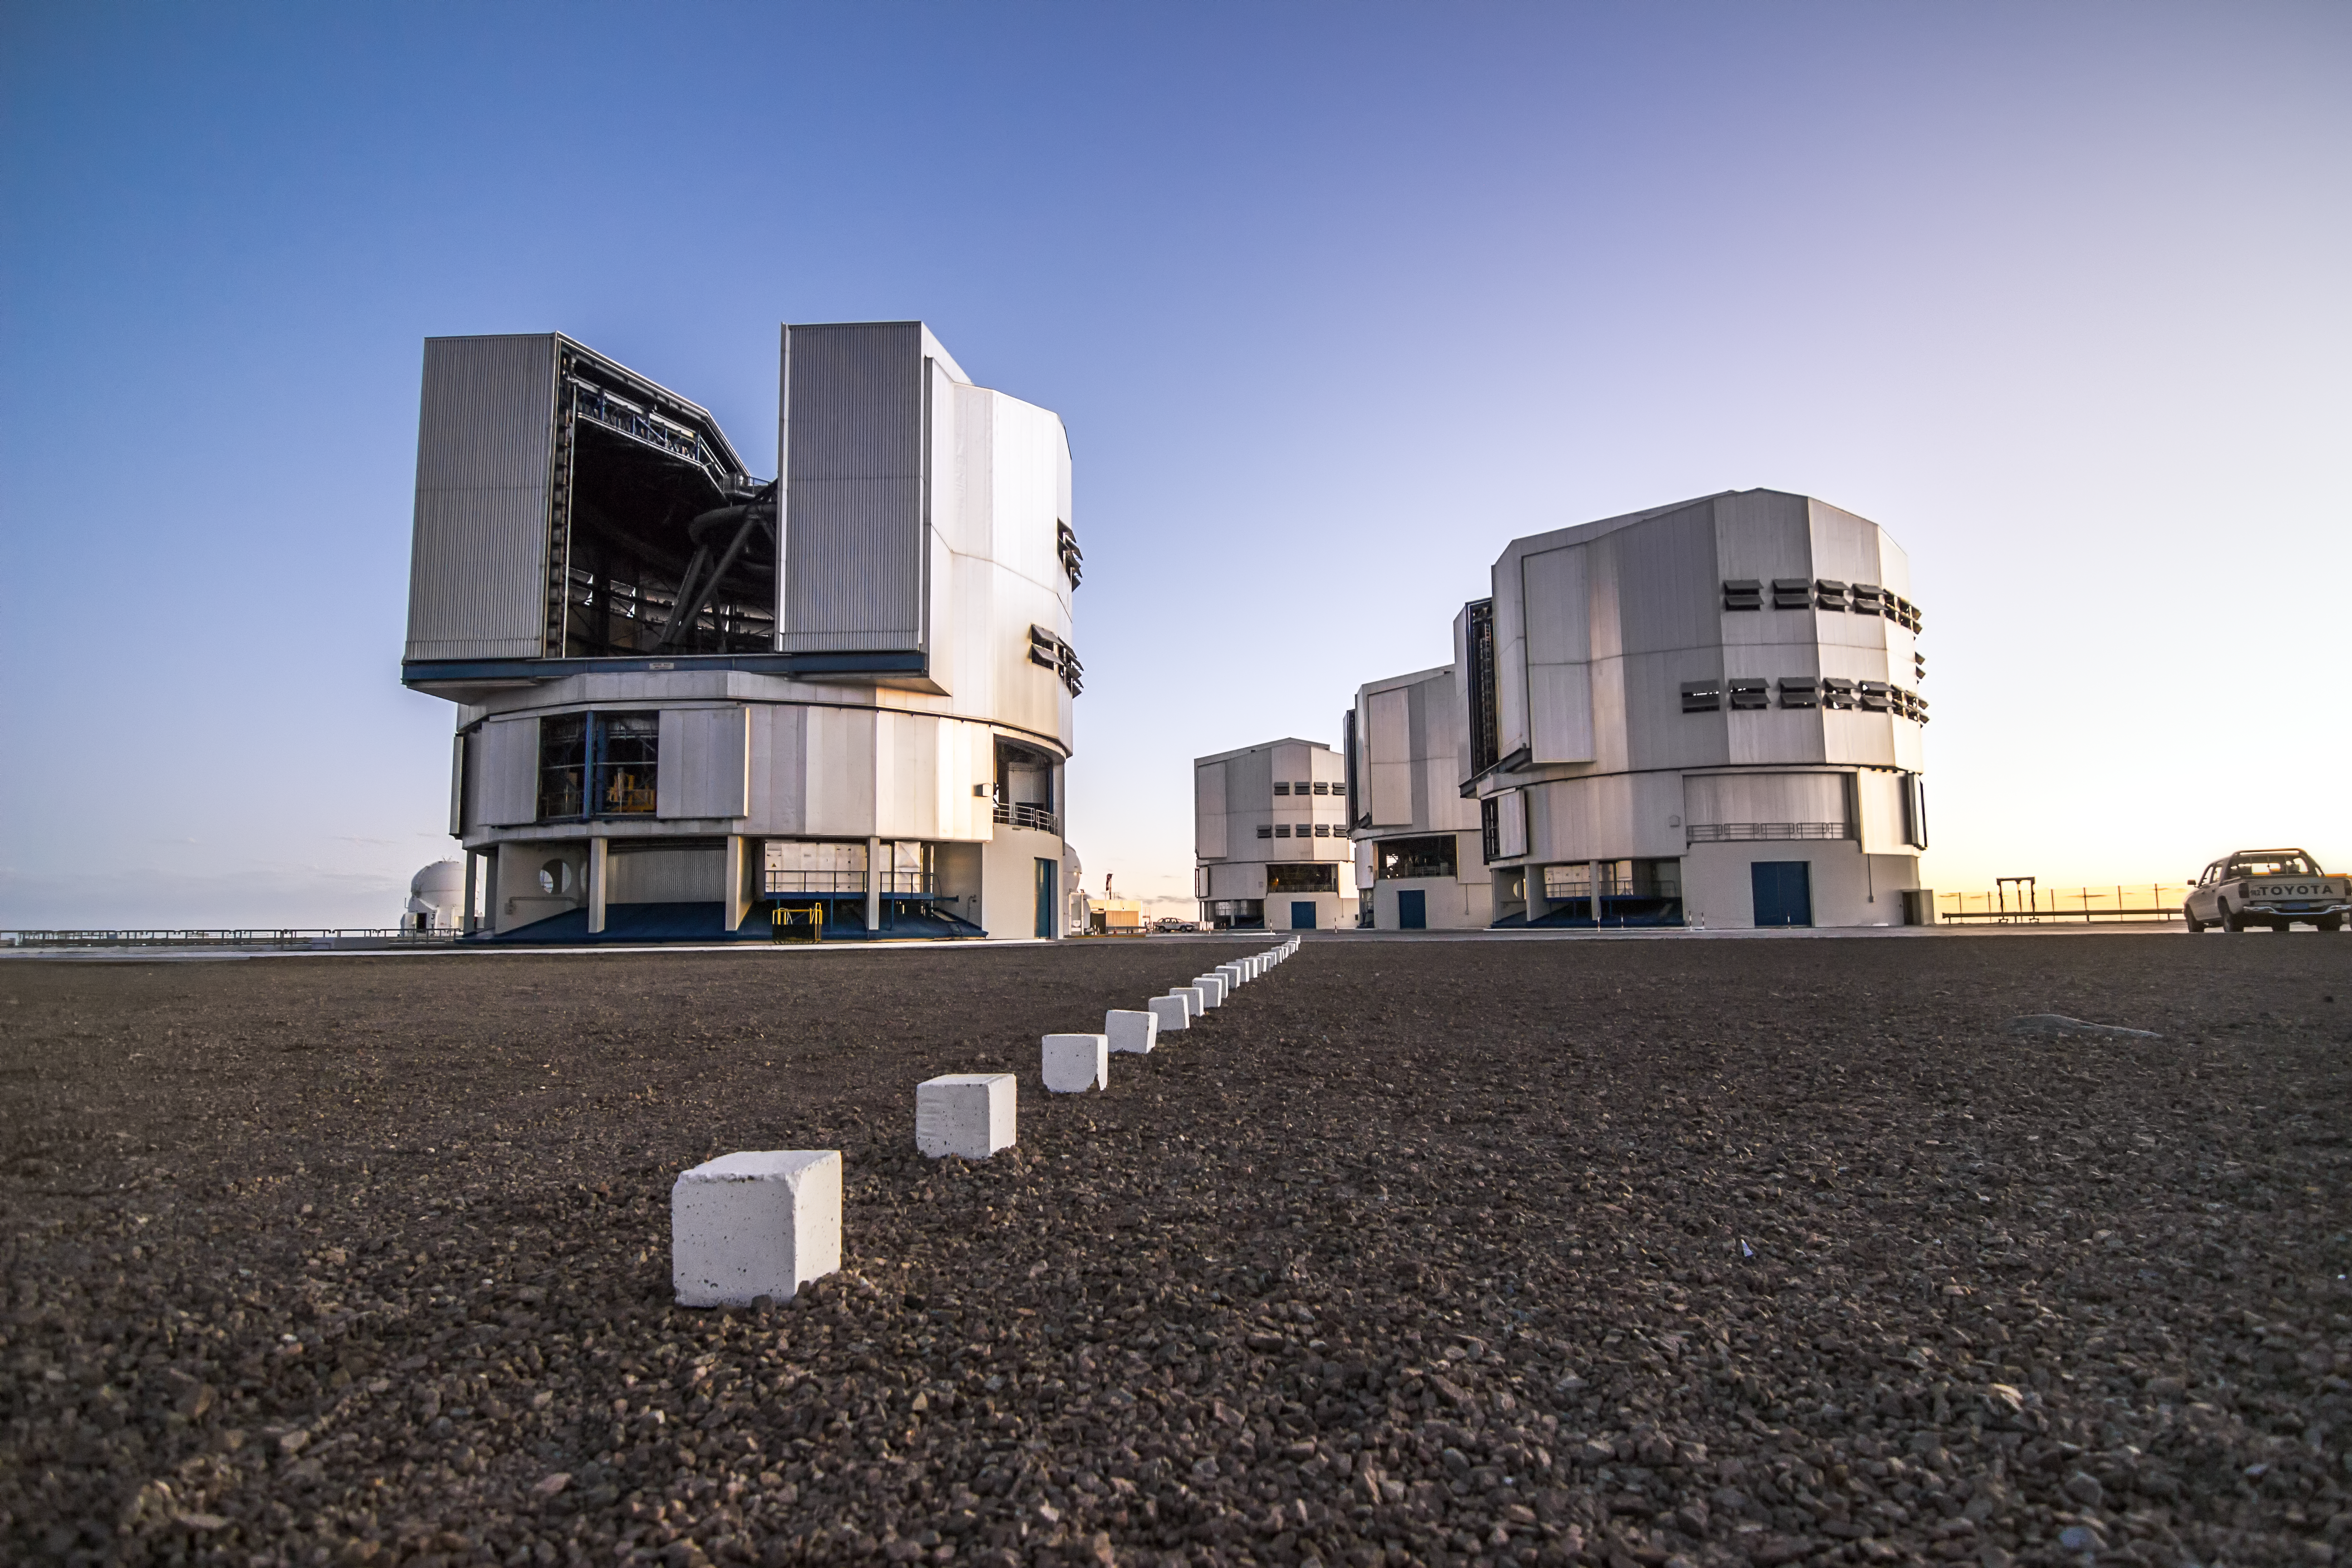

VLT family portrait

As the sun sets, all four of the VLT domes stand waiting to begin another night of observations.

Credit: A. Tudorica/ESO